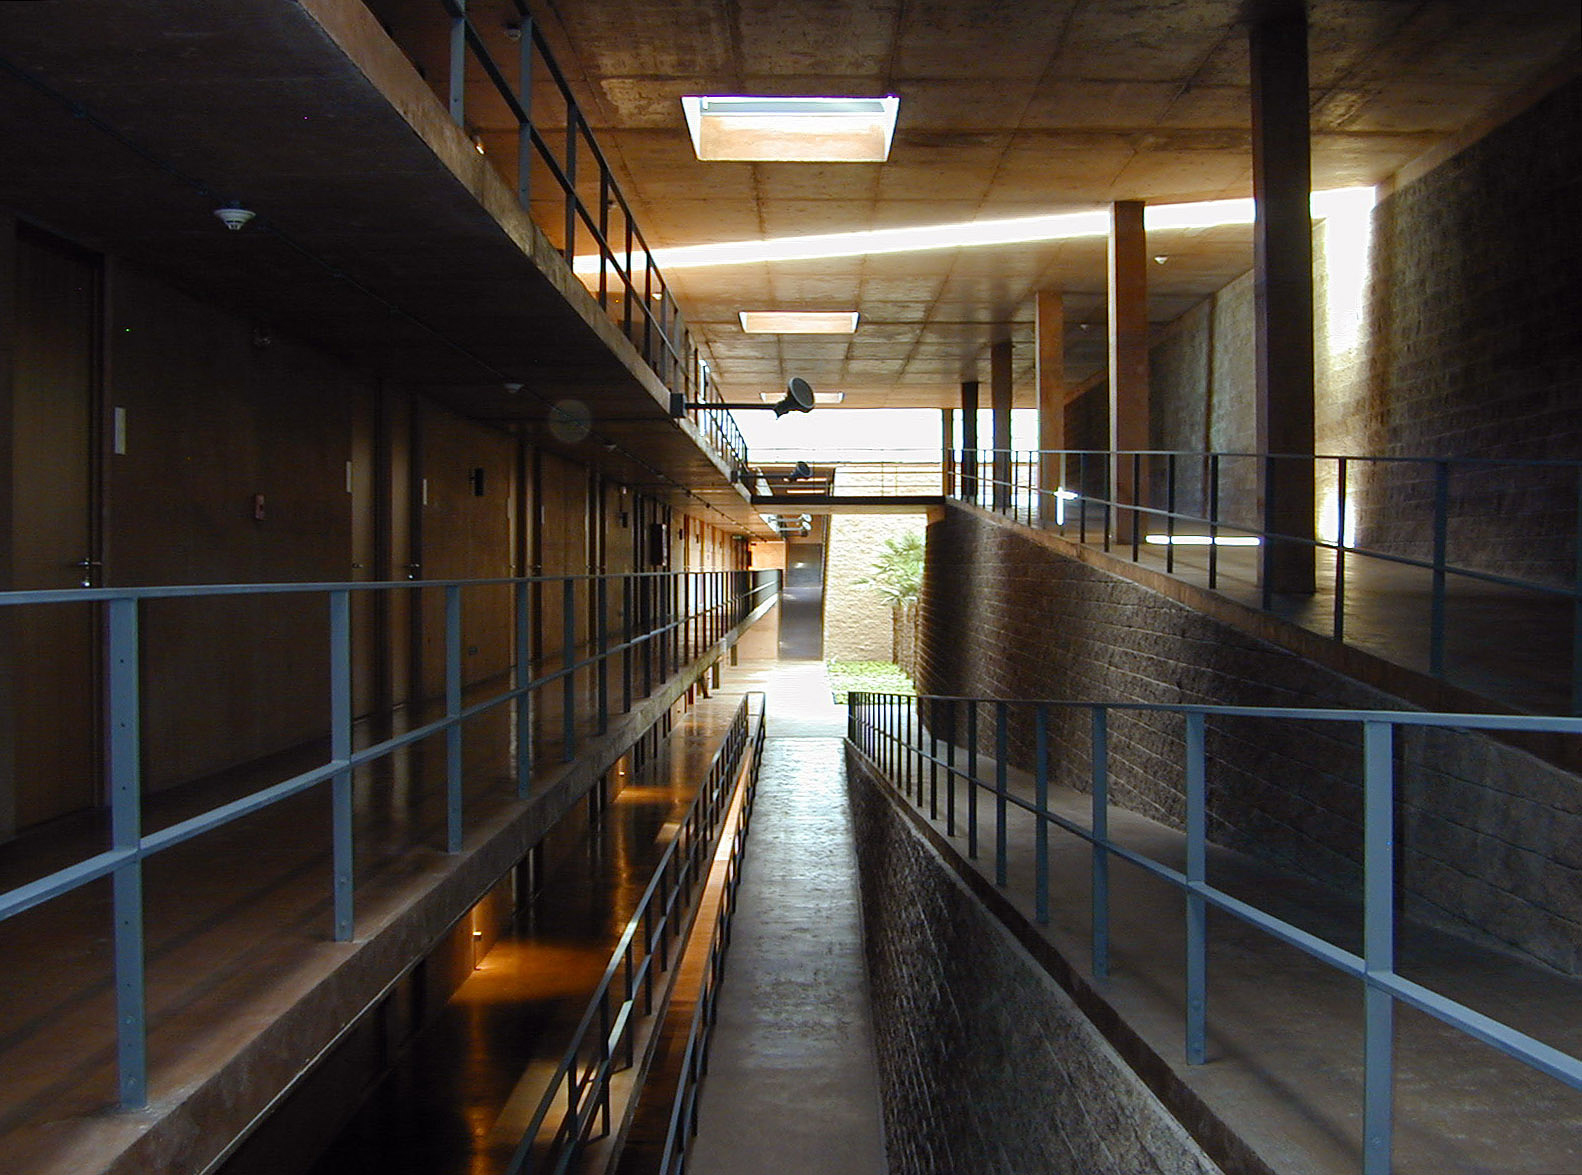

The Paranal Residencia

A series of ramps and balconies provide access to the individual rooms and to a second courtyard with palmtrees and a relaxing reading space.

Credit: ESO/M.Tarenghi